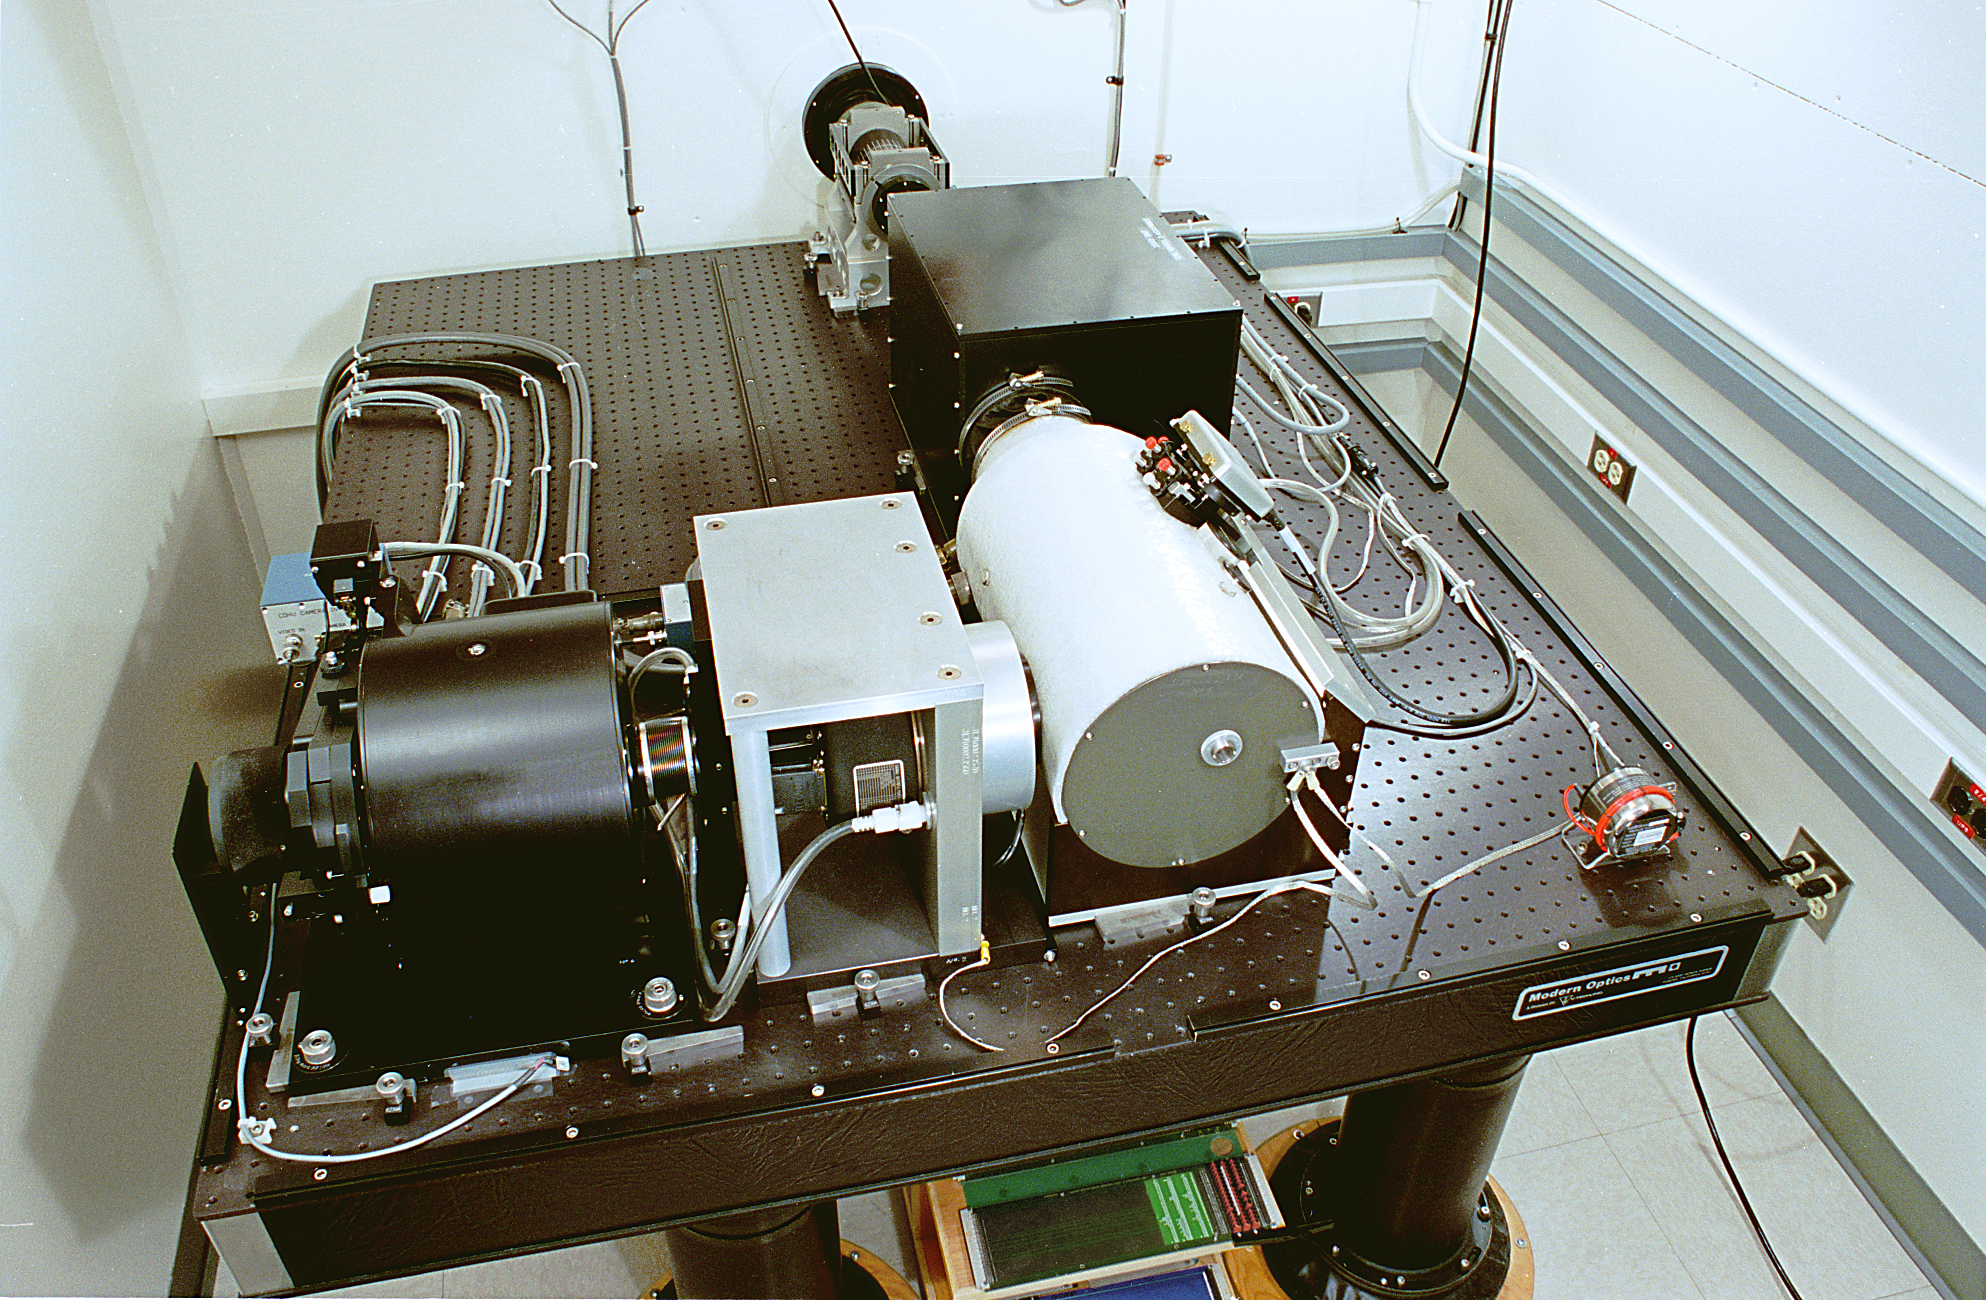

GONG shelter and instrument

The interior of the GONG (Global Oscillation Network Group) instrument shelter, showing the final form of the survey instrument. 7/12/1996 The Global Oscillation Network Group (GONG) studies the oscillations of the Sun.

Credit: NOIRLab/NSF/AURA